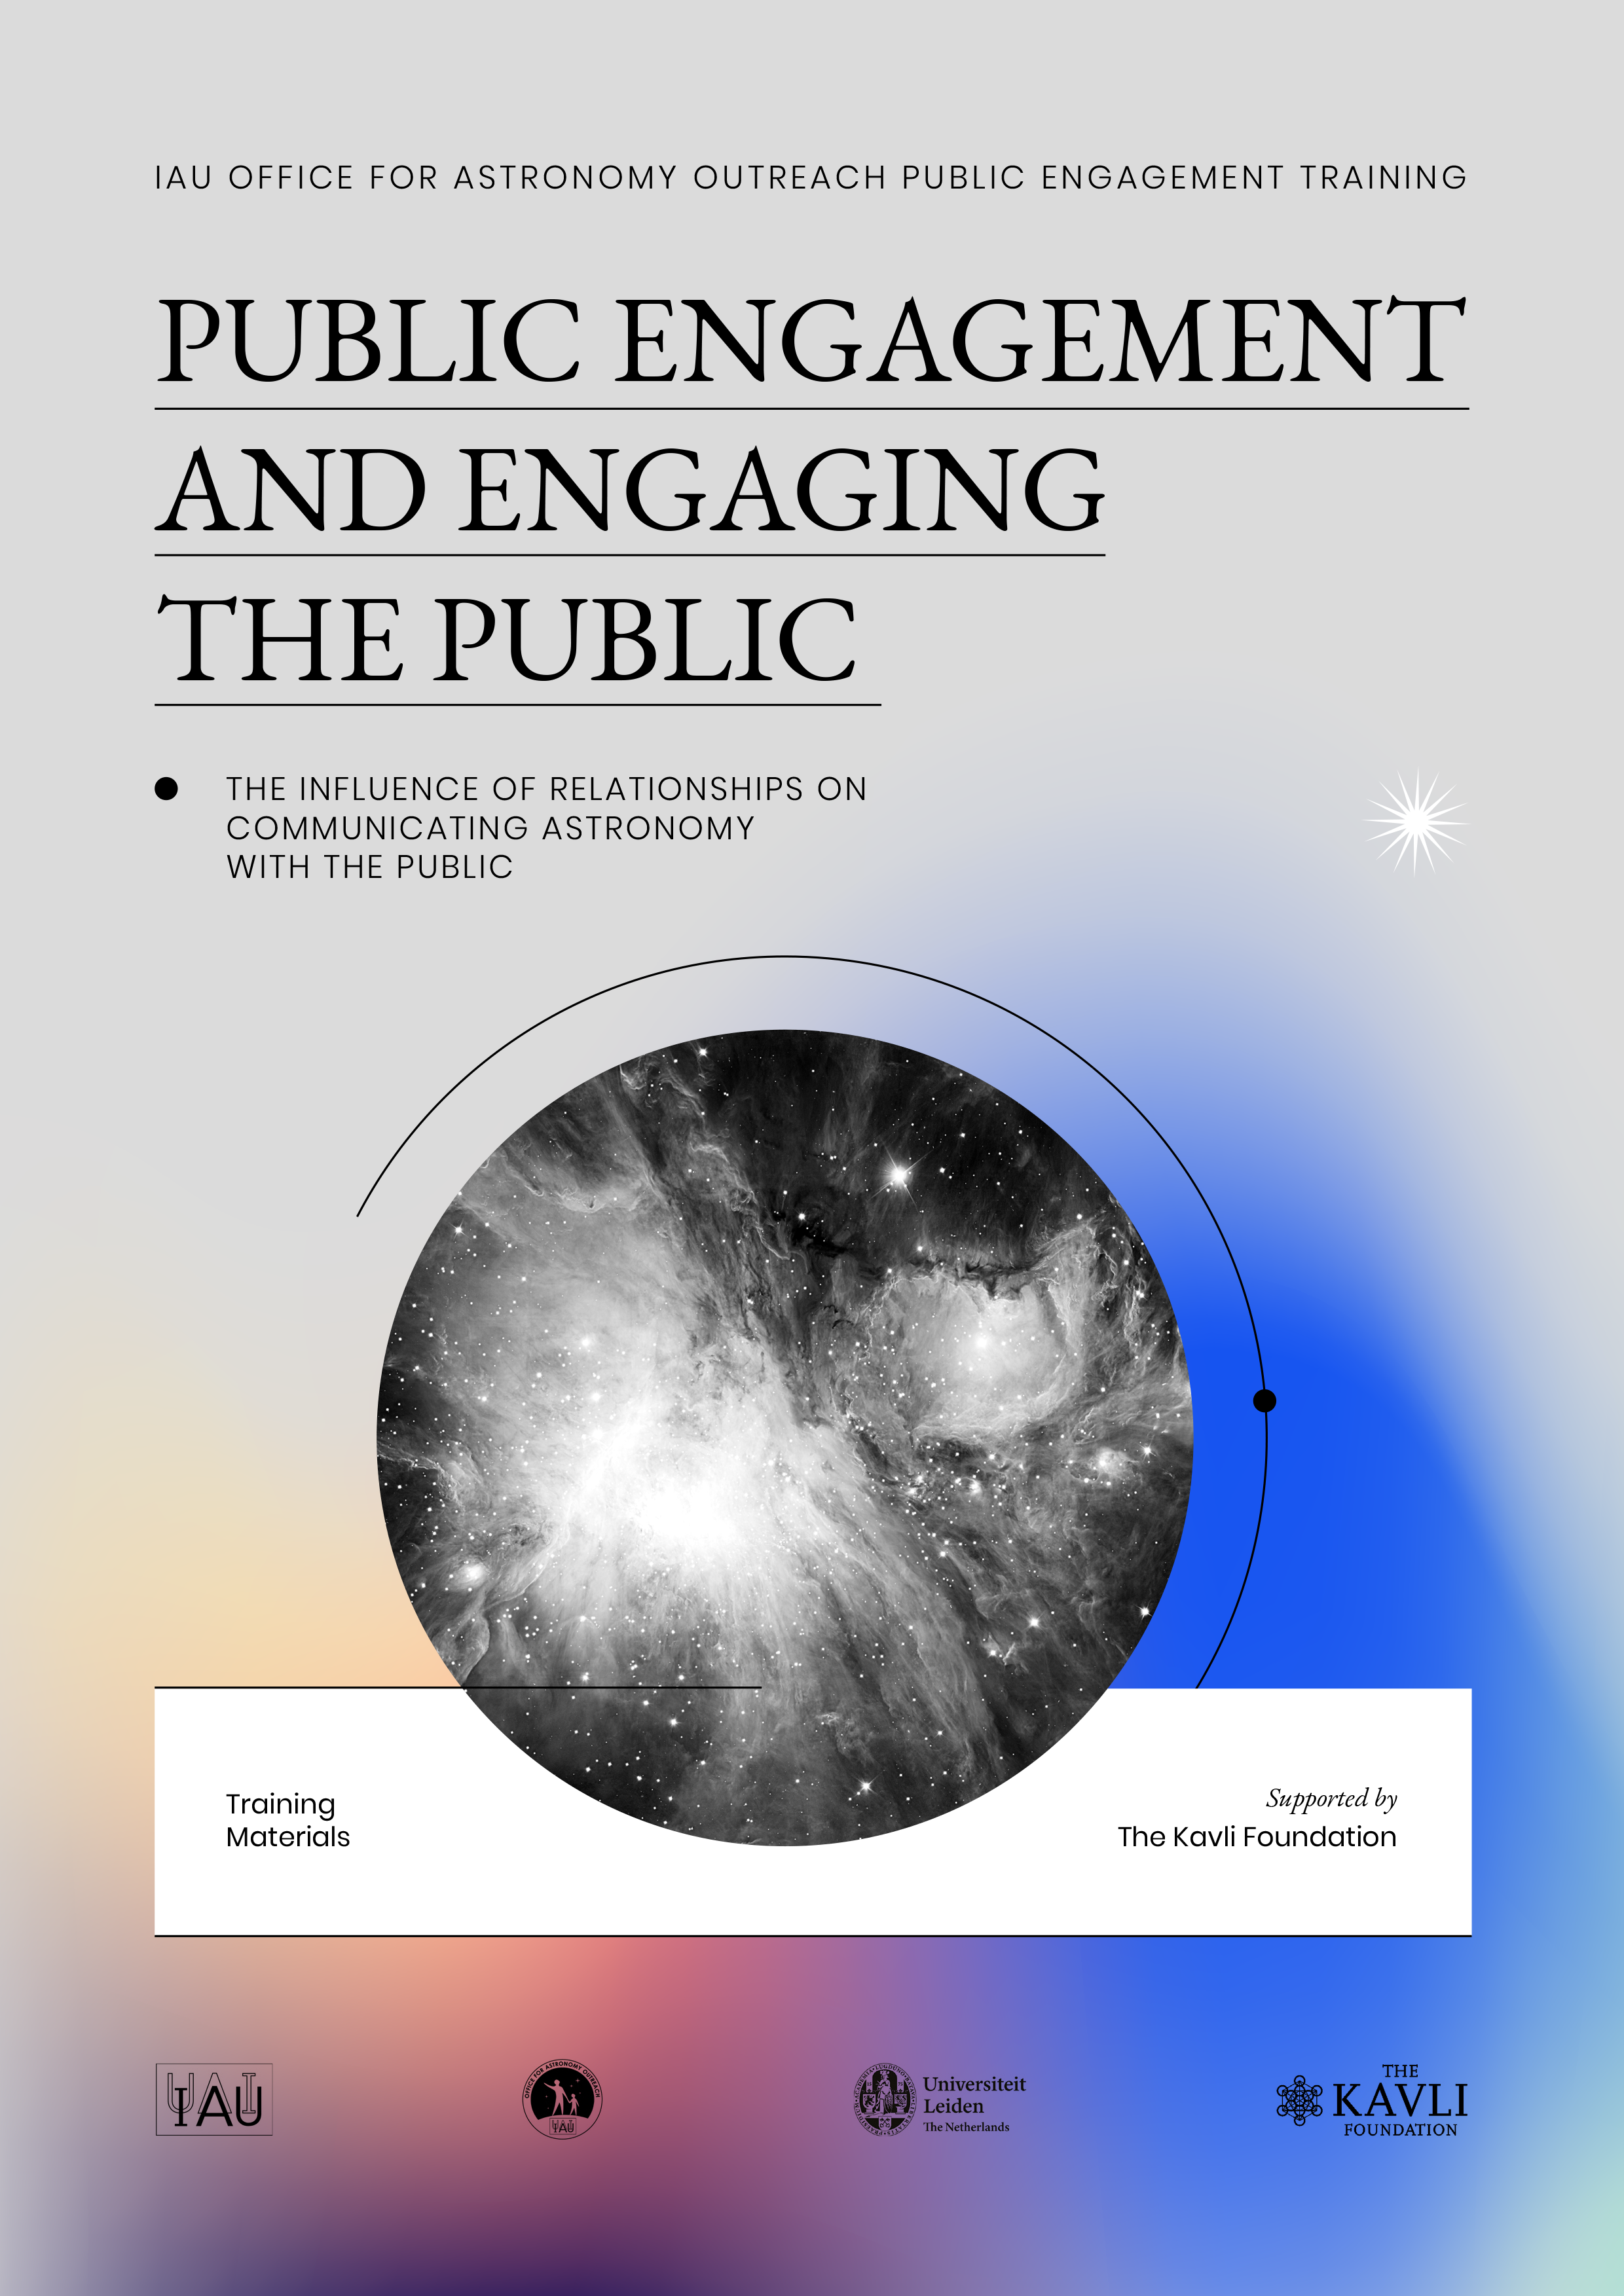

Cover of the IAU open-source public engagement training materials

Cover of the IAU open-source public engagement training materials.

Credit: IAU/Leiden University/OAO/Kavli Foundation